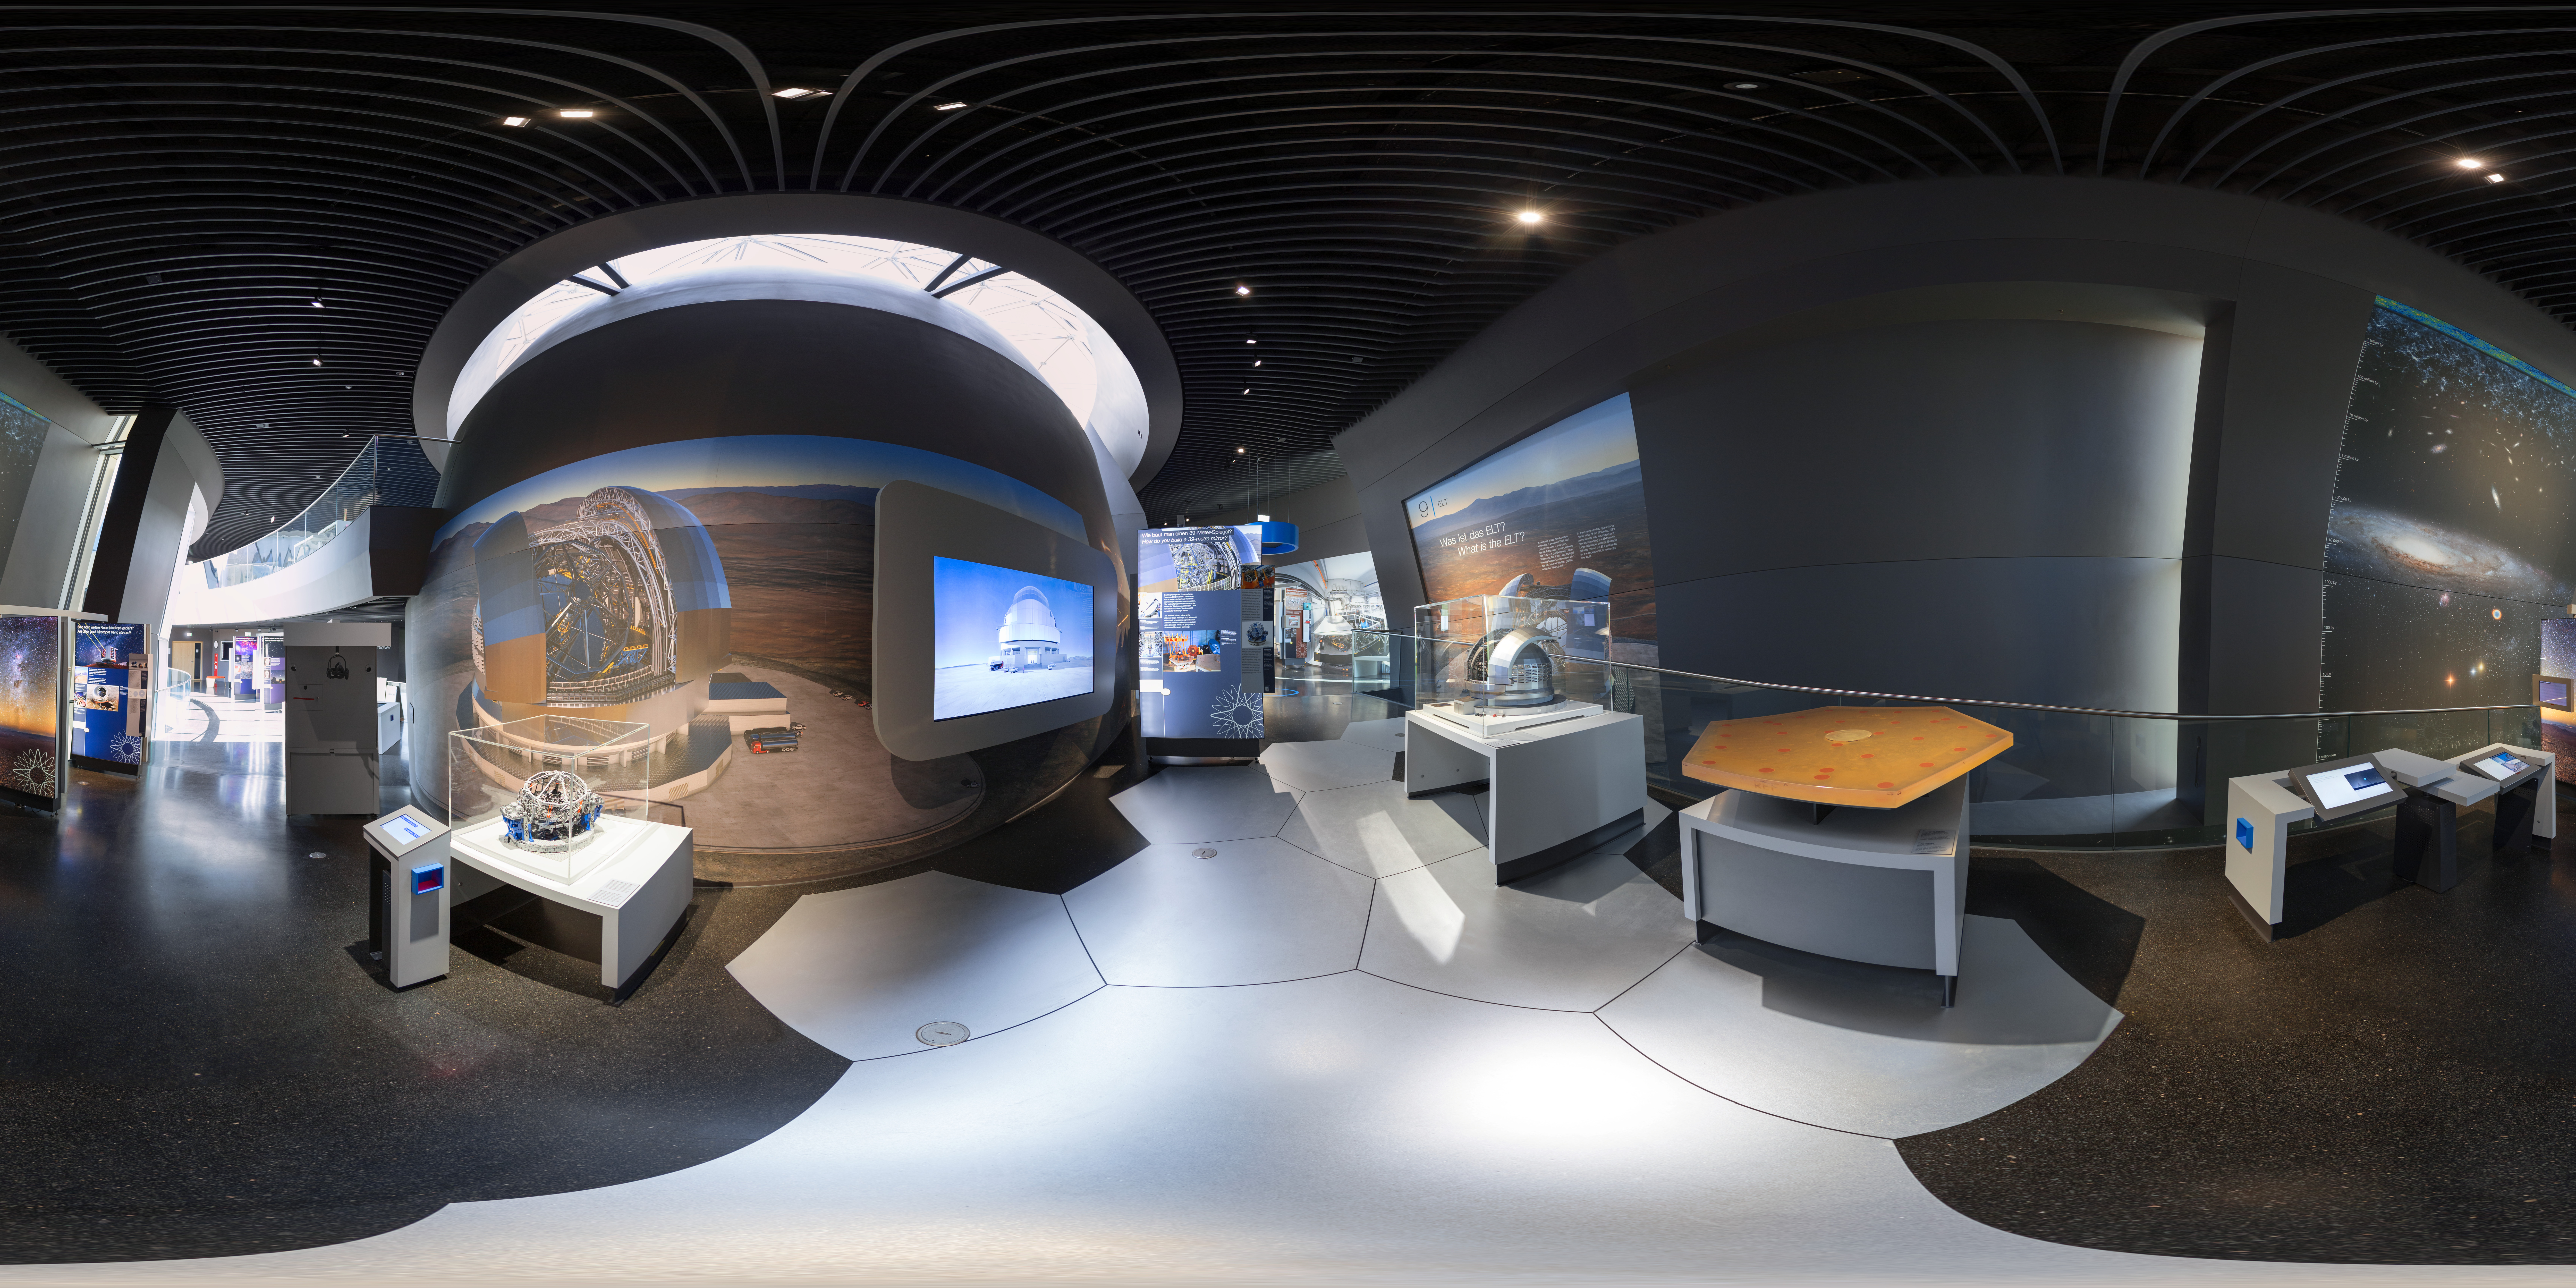

Learn about the ELT

This 360 degree panorama shows the ELT theme in the exhibition at the ESO Supernova Planetarium & Visitor Centre. The ELT will be "The Worlds Biggest Eye on the Sky" and will be a 39-metre mirror telescope sited on Cerro Armazones in northern Chile, close to ESO’s Paranal Observatory.

Credit: ESO/P. Horálek